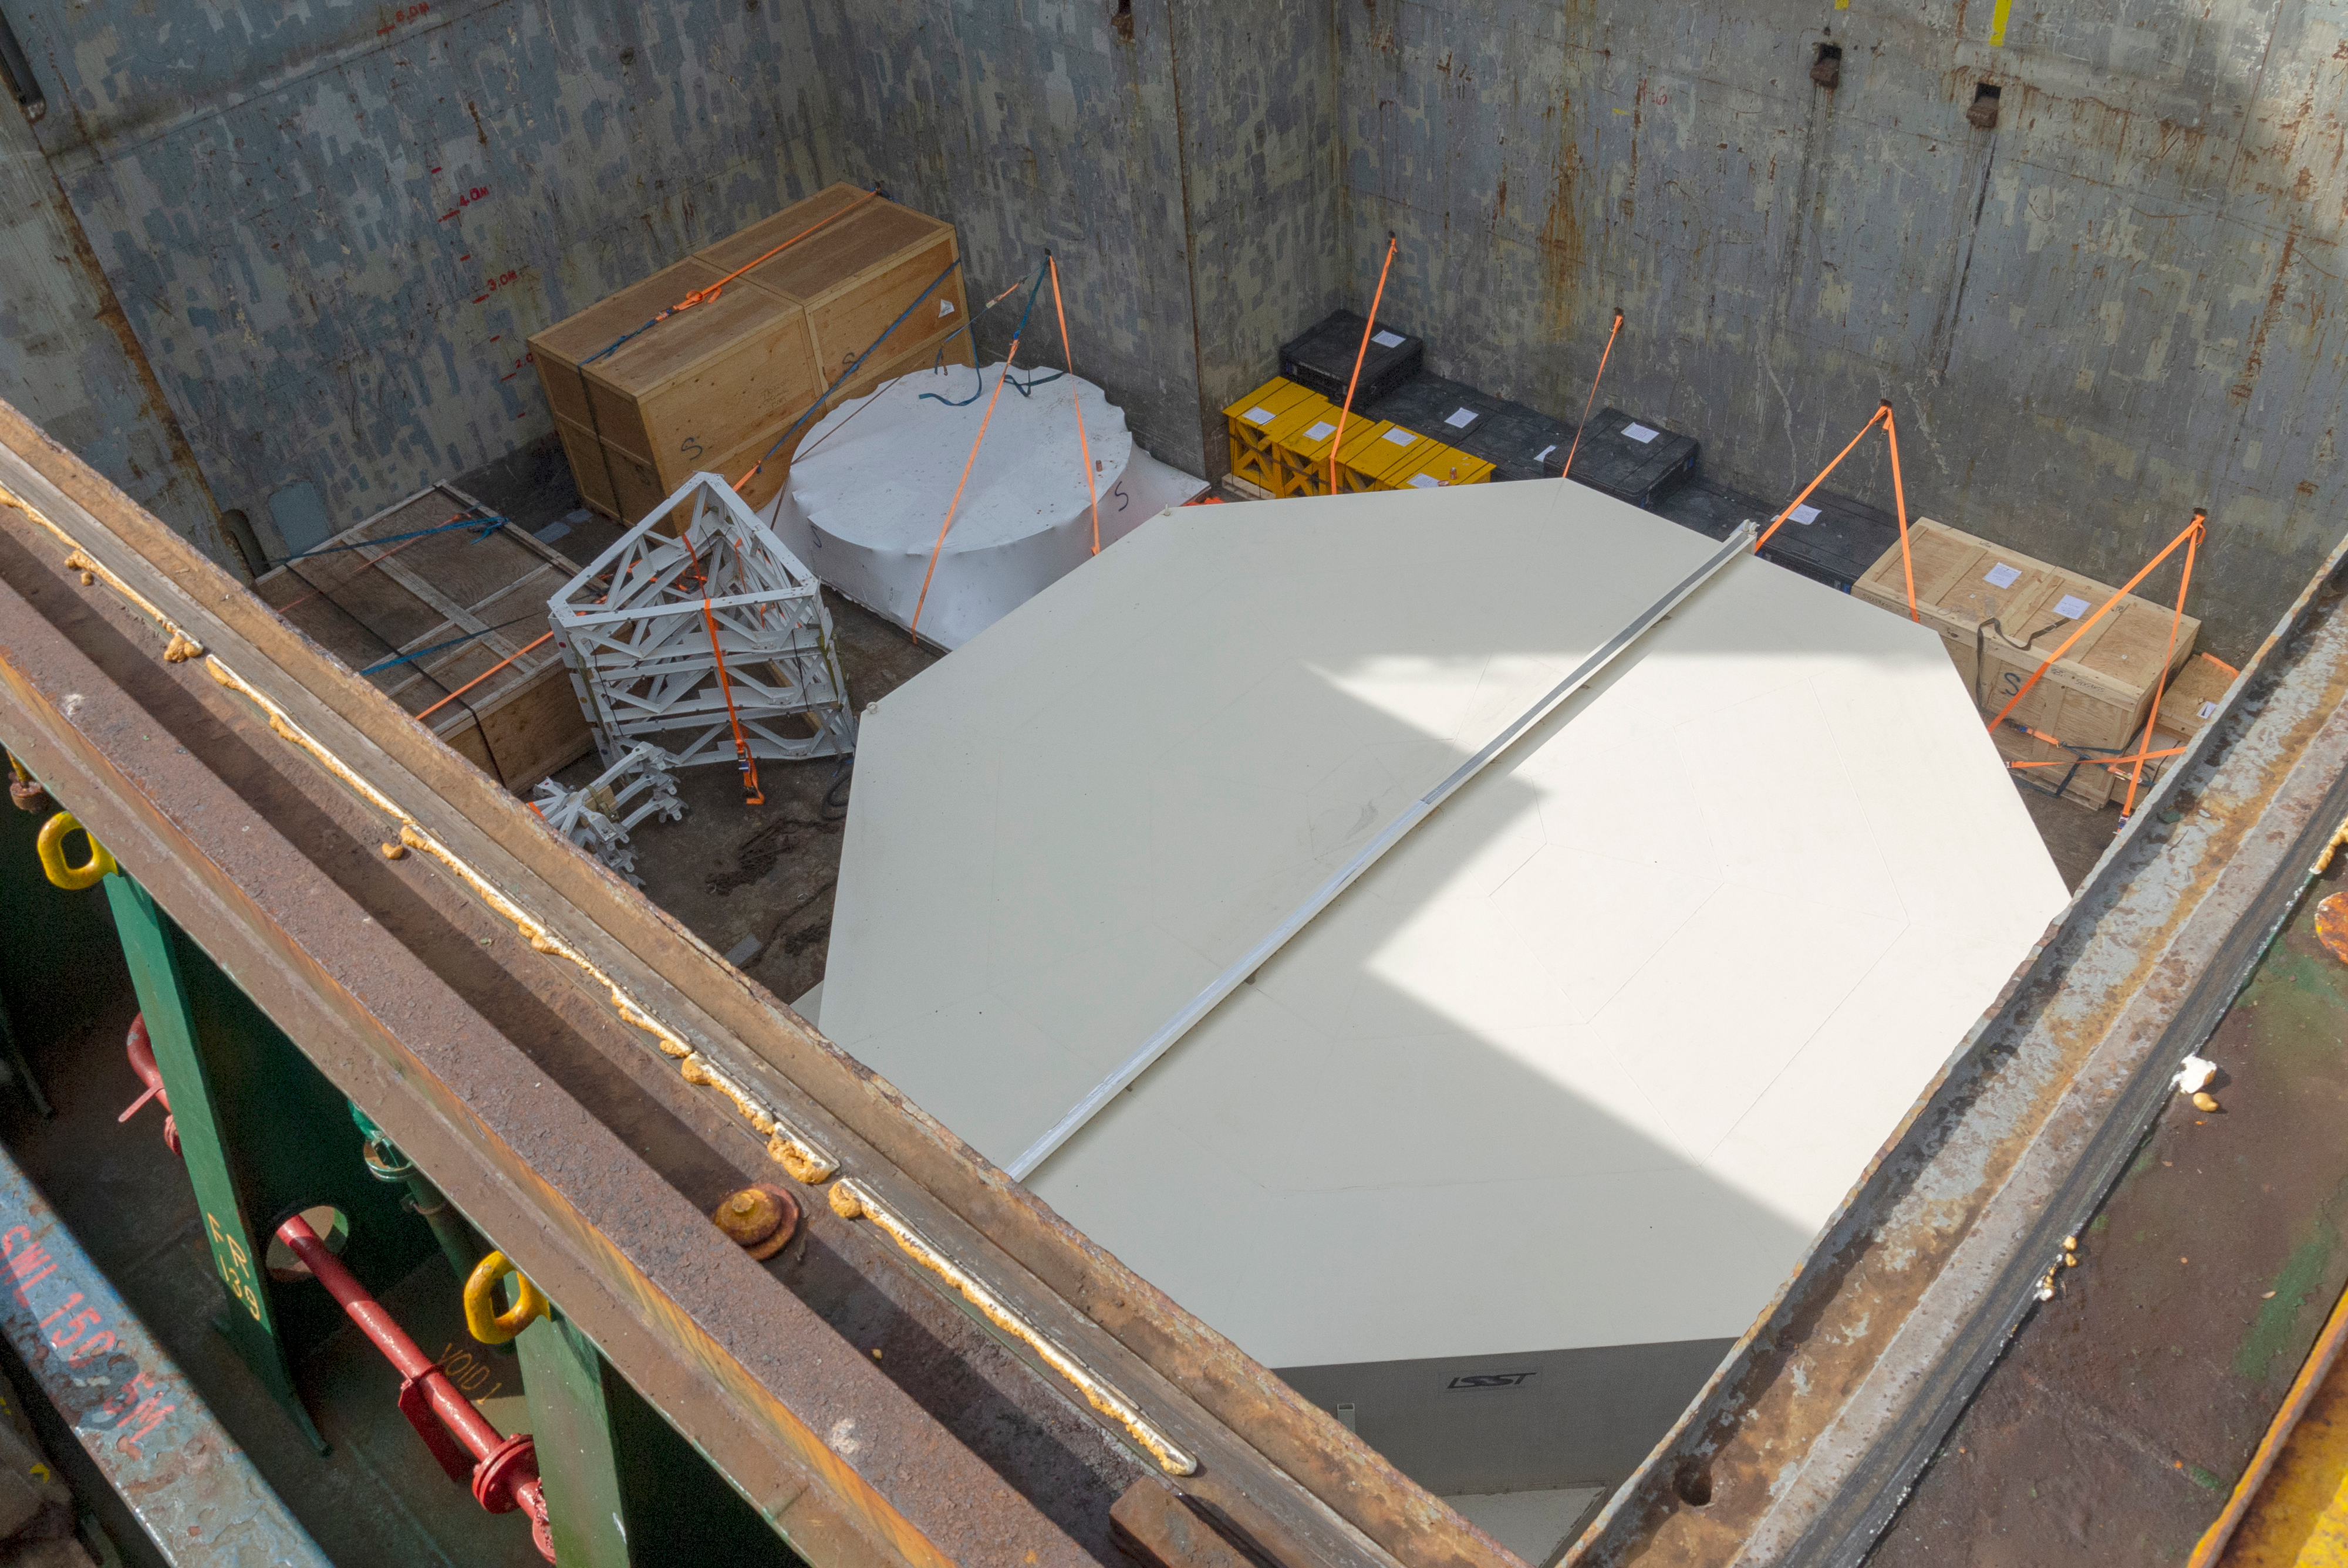

M1M3 Arrival in Chile

M1M3 arrival in Chile, transported each night closer to the summit.

Credit: Rubin Observatory/NSF/AURA